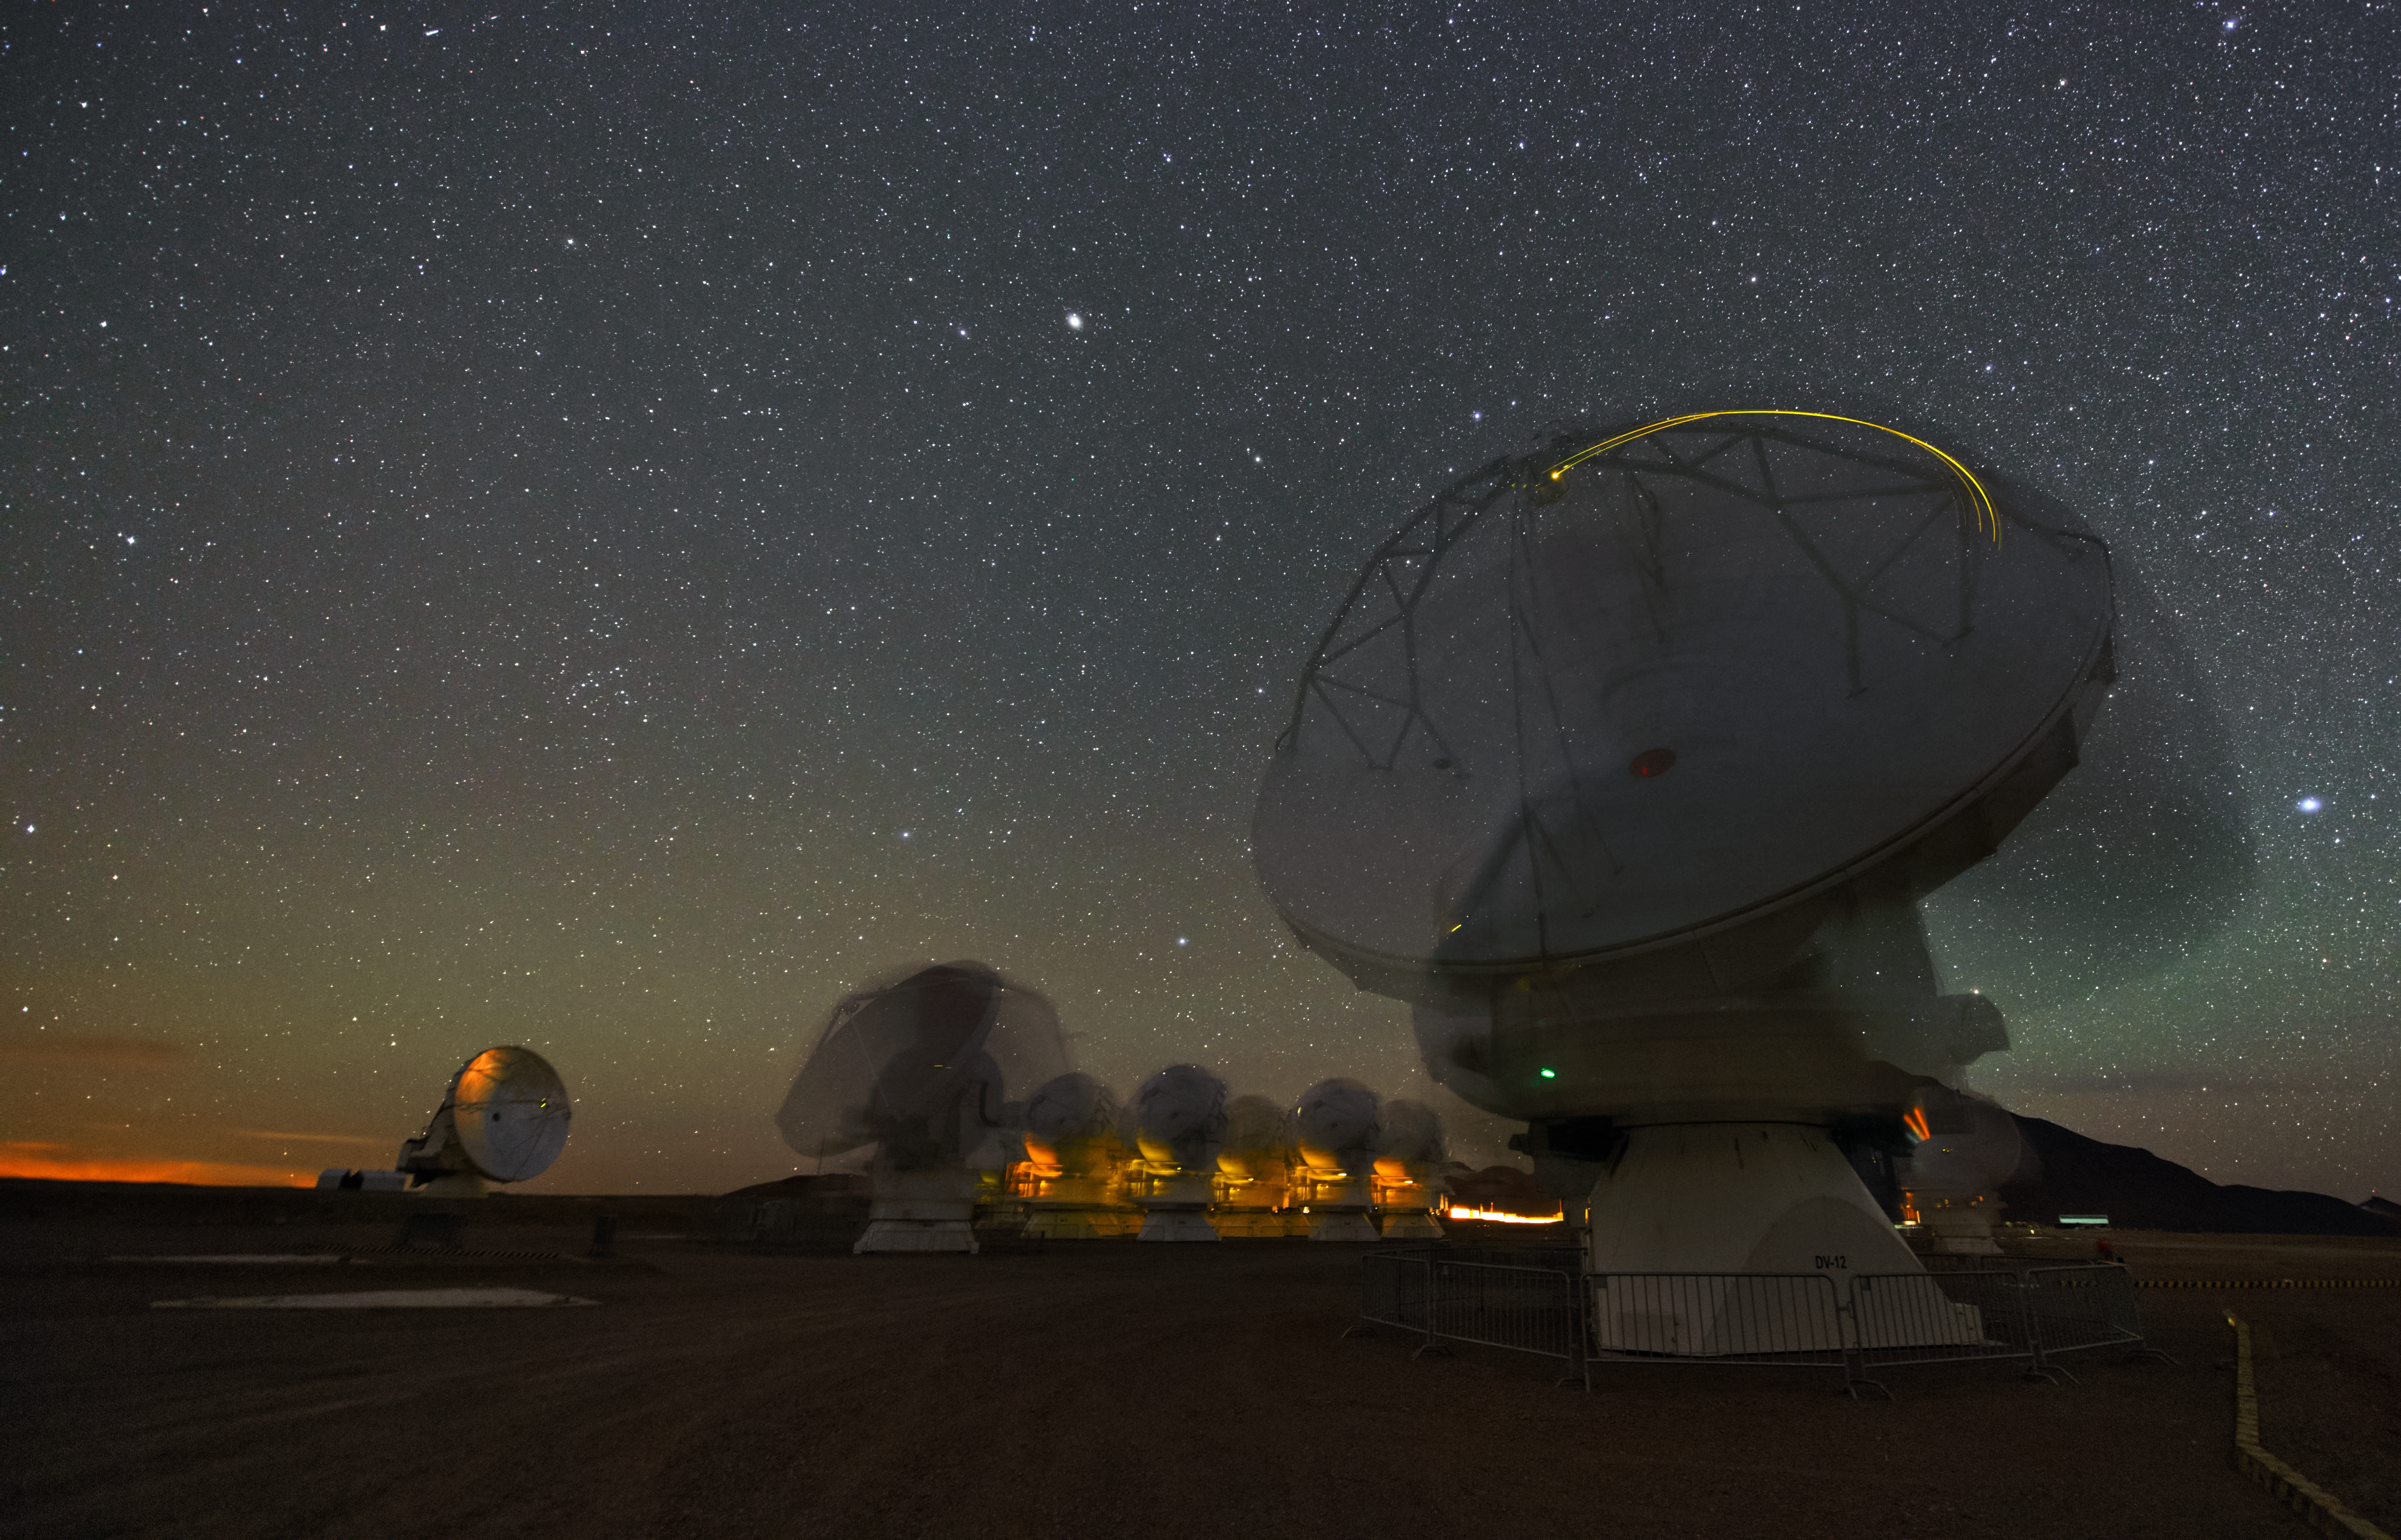

Dancing telescopes

During this long exposure time of this image the antennas of ALMA moved, what gives them this blurry appearance.

Credit: ESO/Y. Beletsky